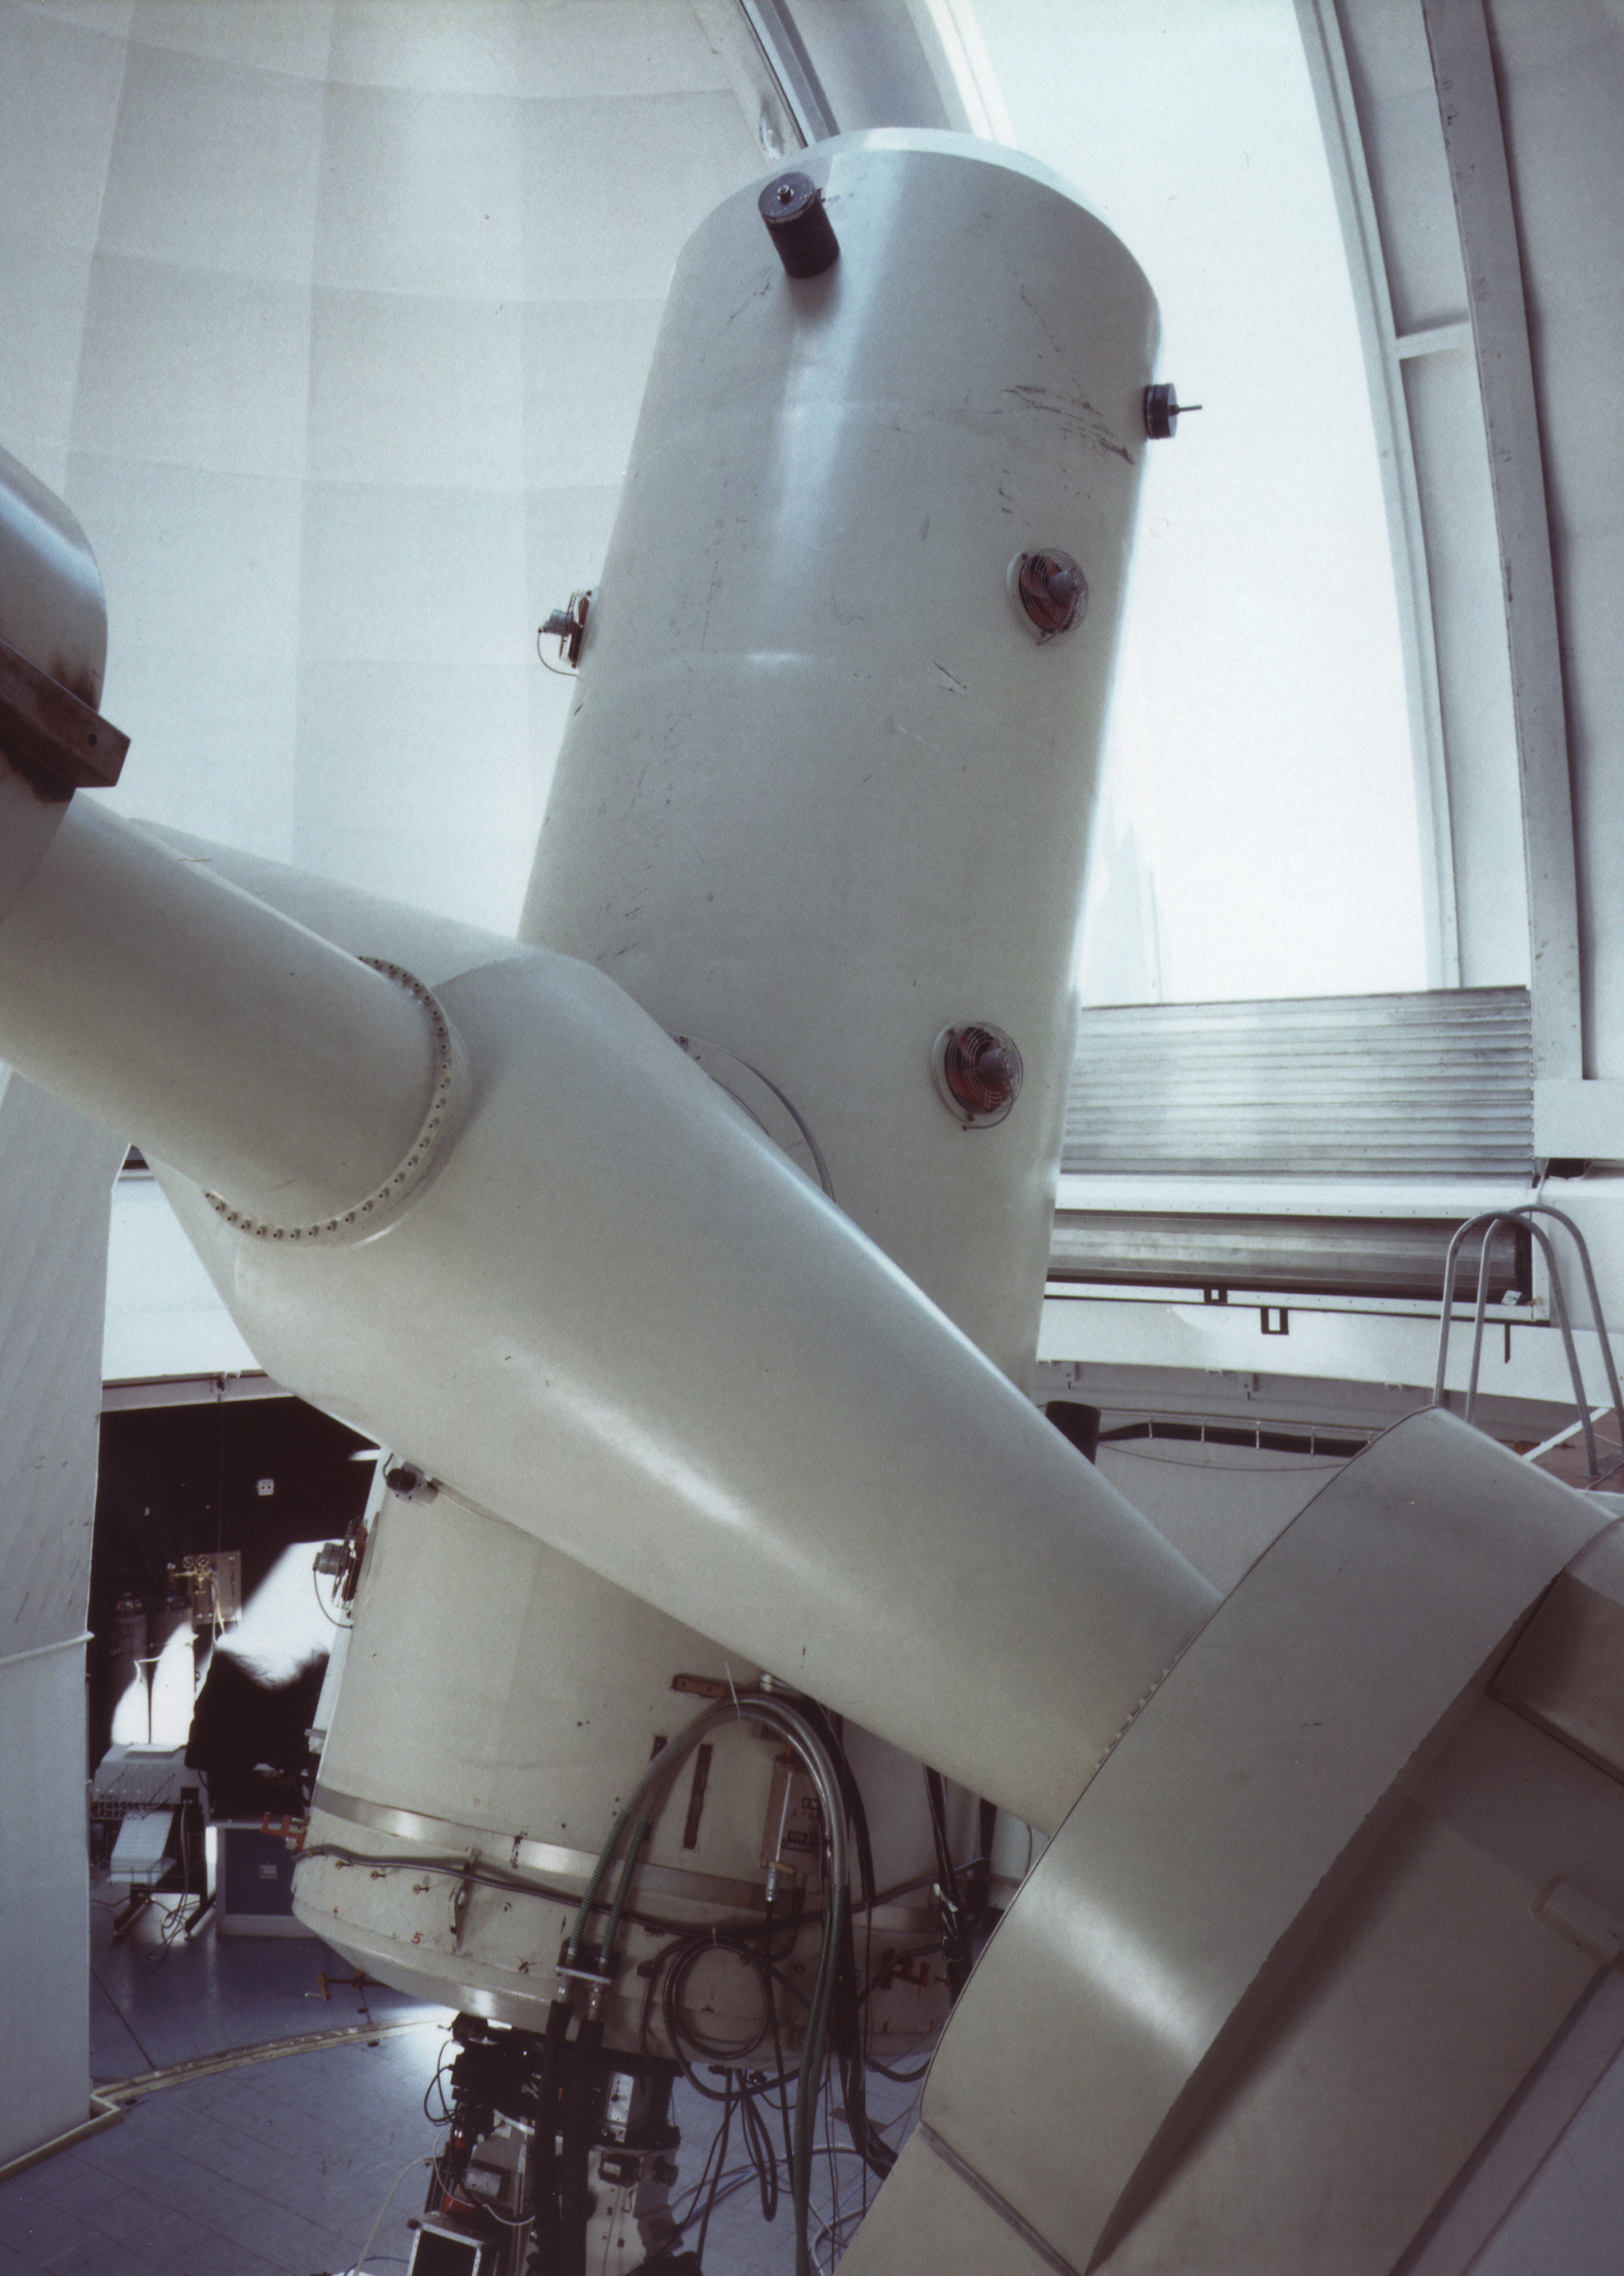

ESO 1.52-m telescope

This photo shows the ESO 1.52-m telescope, installed since almost 30 years in its dome at the La Silla observatory in the southern Atacama desert. The new FEROS spectrograph is placed in an adjacent, thermally and humidity controlled room in the telescope building (where a classical coudé spectrograph was formerly located). The light is guided from the telescope to the spectrograph by 14-m long optical fibres.

Credit: ESO